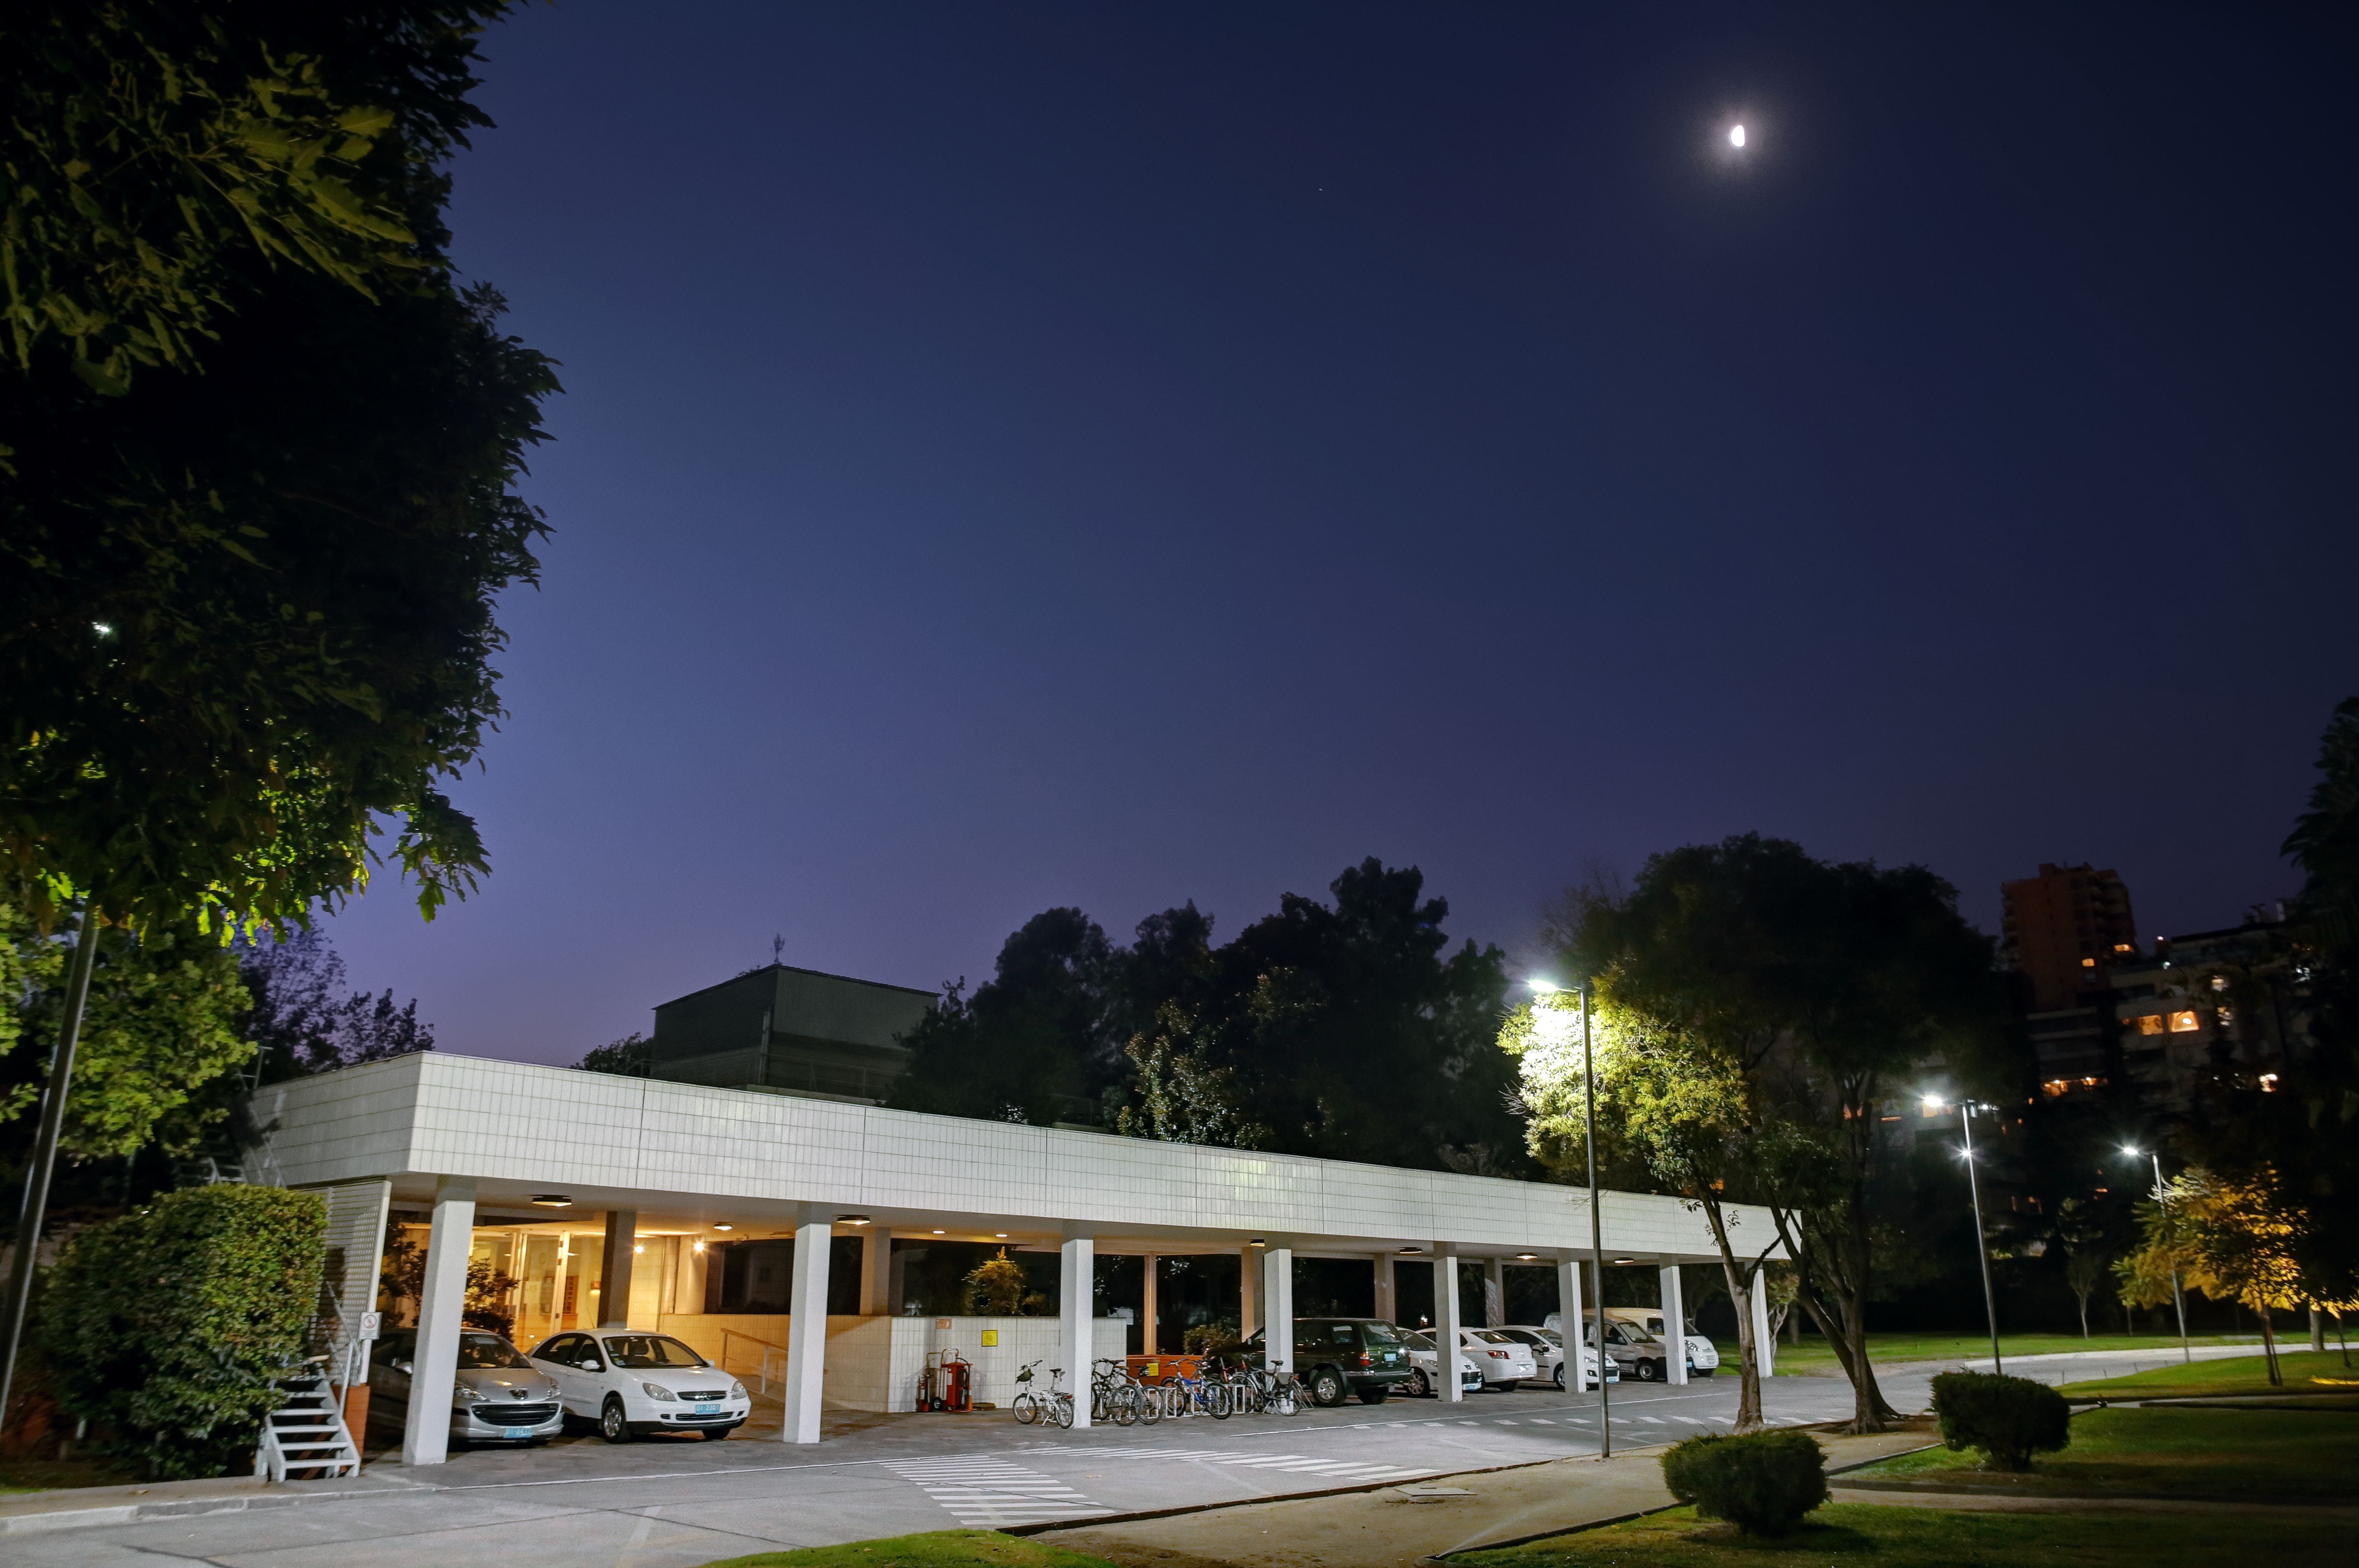

ESO Vitacura office entrance at night

The main entrance to ESO's Vitacura offices in Santiago, Chile, seen at night.

Credit: R. Wesson/ESO